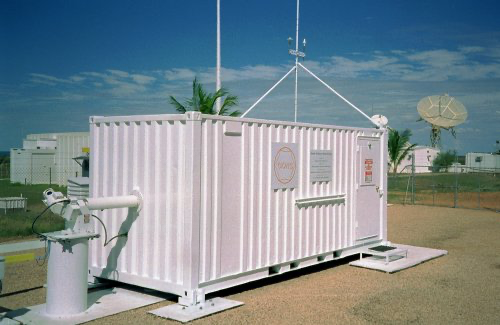

The GONG network of telescopes consists of six observing stations around the world

The GONG network of telescopes consists of six observing stations around the world, positioned so the Sun never sets on GONG. The GONG instruments are housed in rectangular trailers as shown here. A world map of all GONG sites is found at the GONG web site.

Credit: NOIRLab